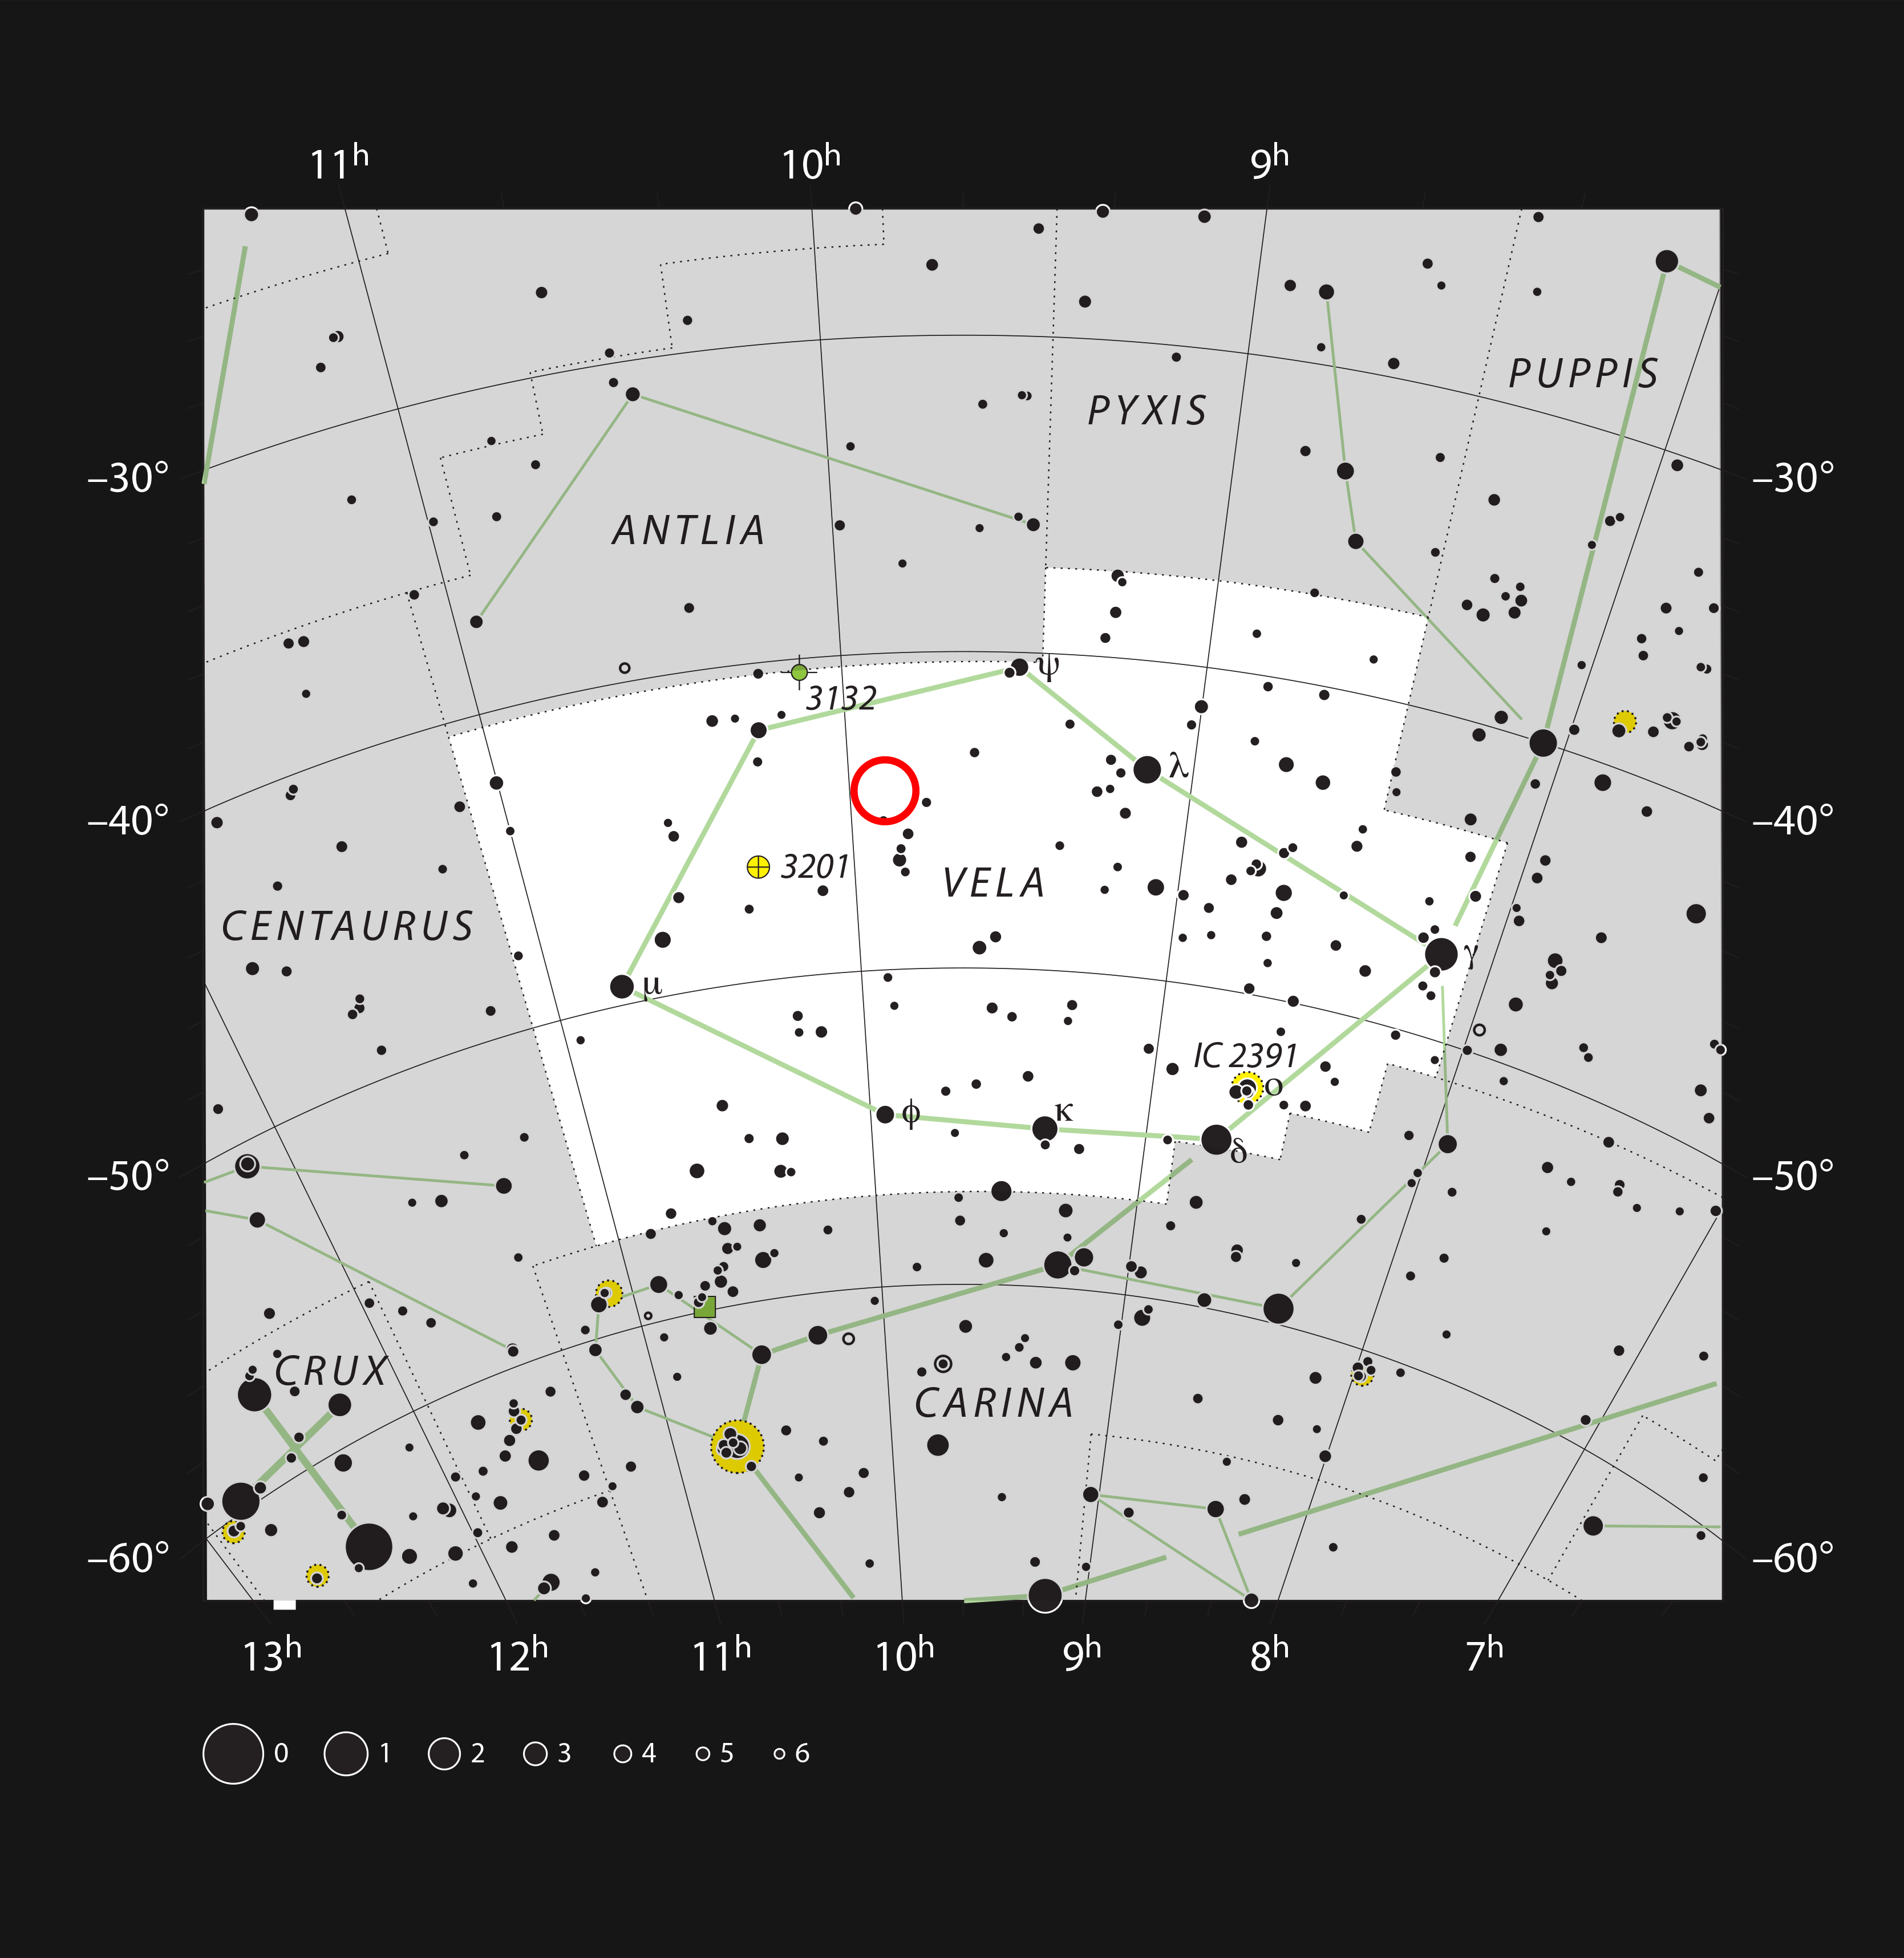

The star WASP-19 in the constellation of Vela (The Sails)

This chart shows the location of the star WASP-19 in the constellation of Vela (The Sails).

Credit: ESO, IAU and Sky & Telescope